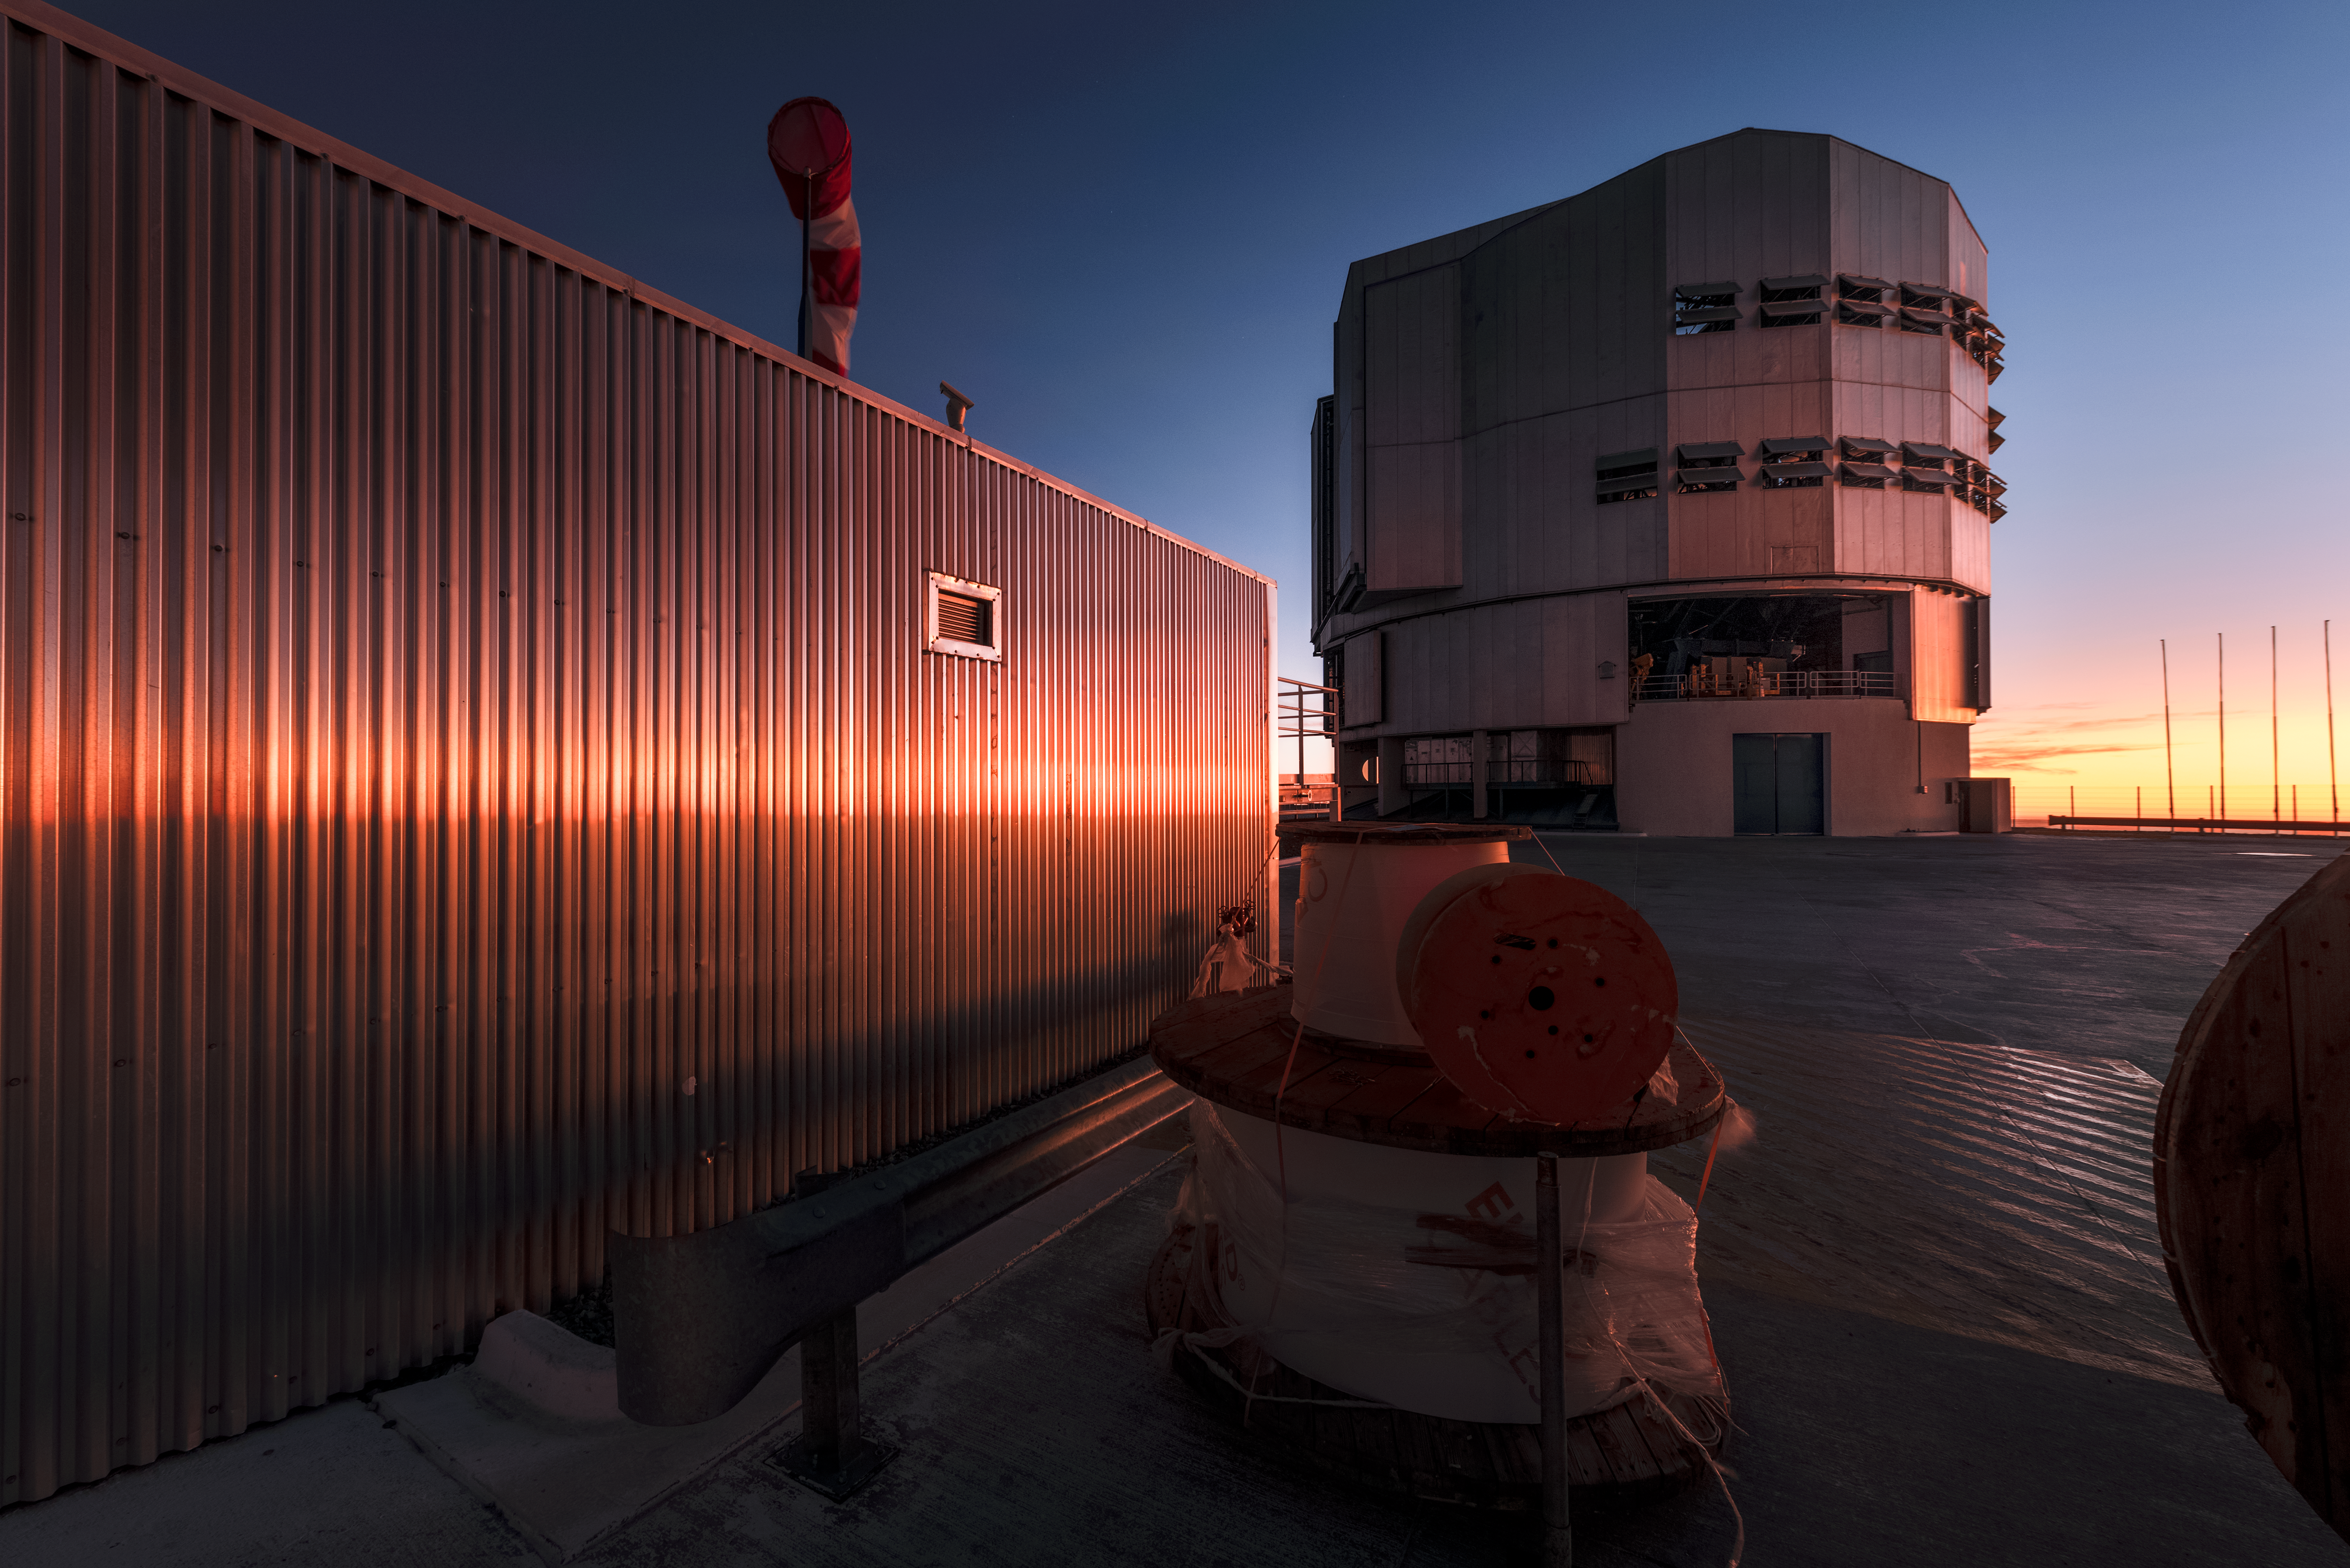

Shining down on Paranal

Beyond a maintenance building, one of the four 8.2-metre Unit Telescopes that comprise ESO's Very Large Telescope (VLT) is bathed in a warm, orange glow from a low-lying Sun. The VLT is located at ESO's Paranal Observatory in northern Chile.

Credit: ESO/A. Ghizzi Panizza (www.albertoghizzipanizza.com)